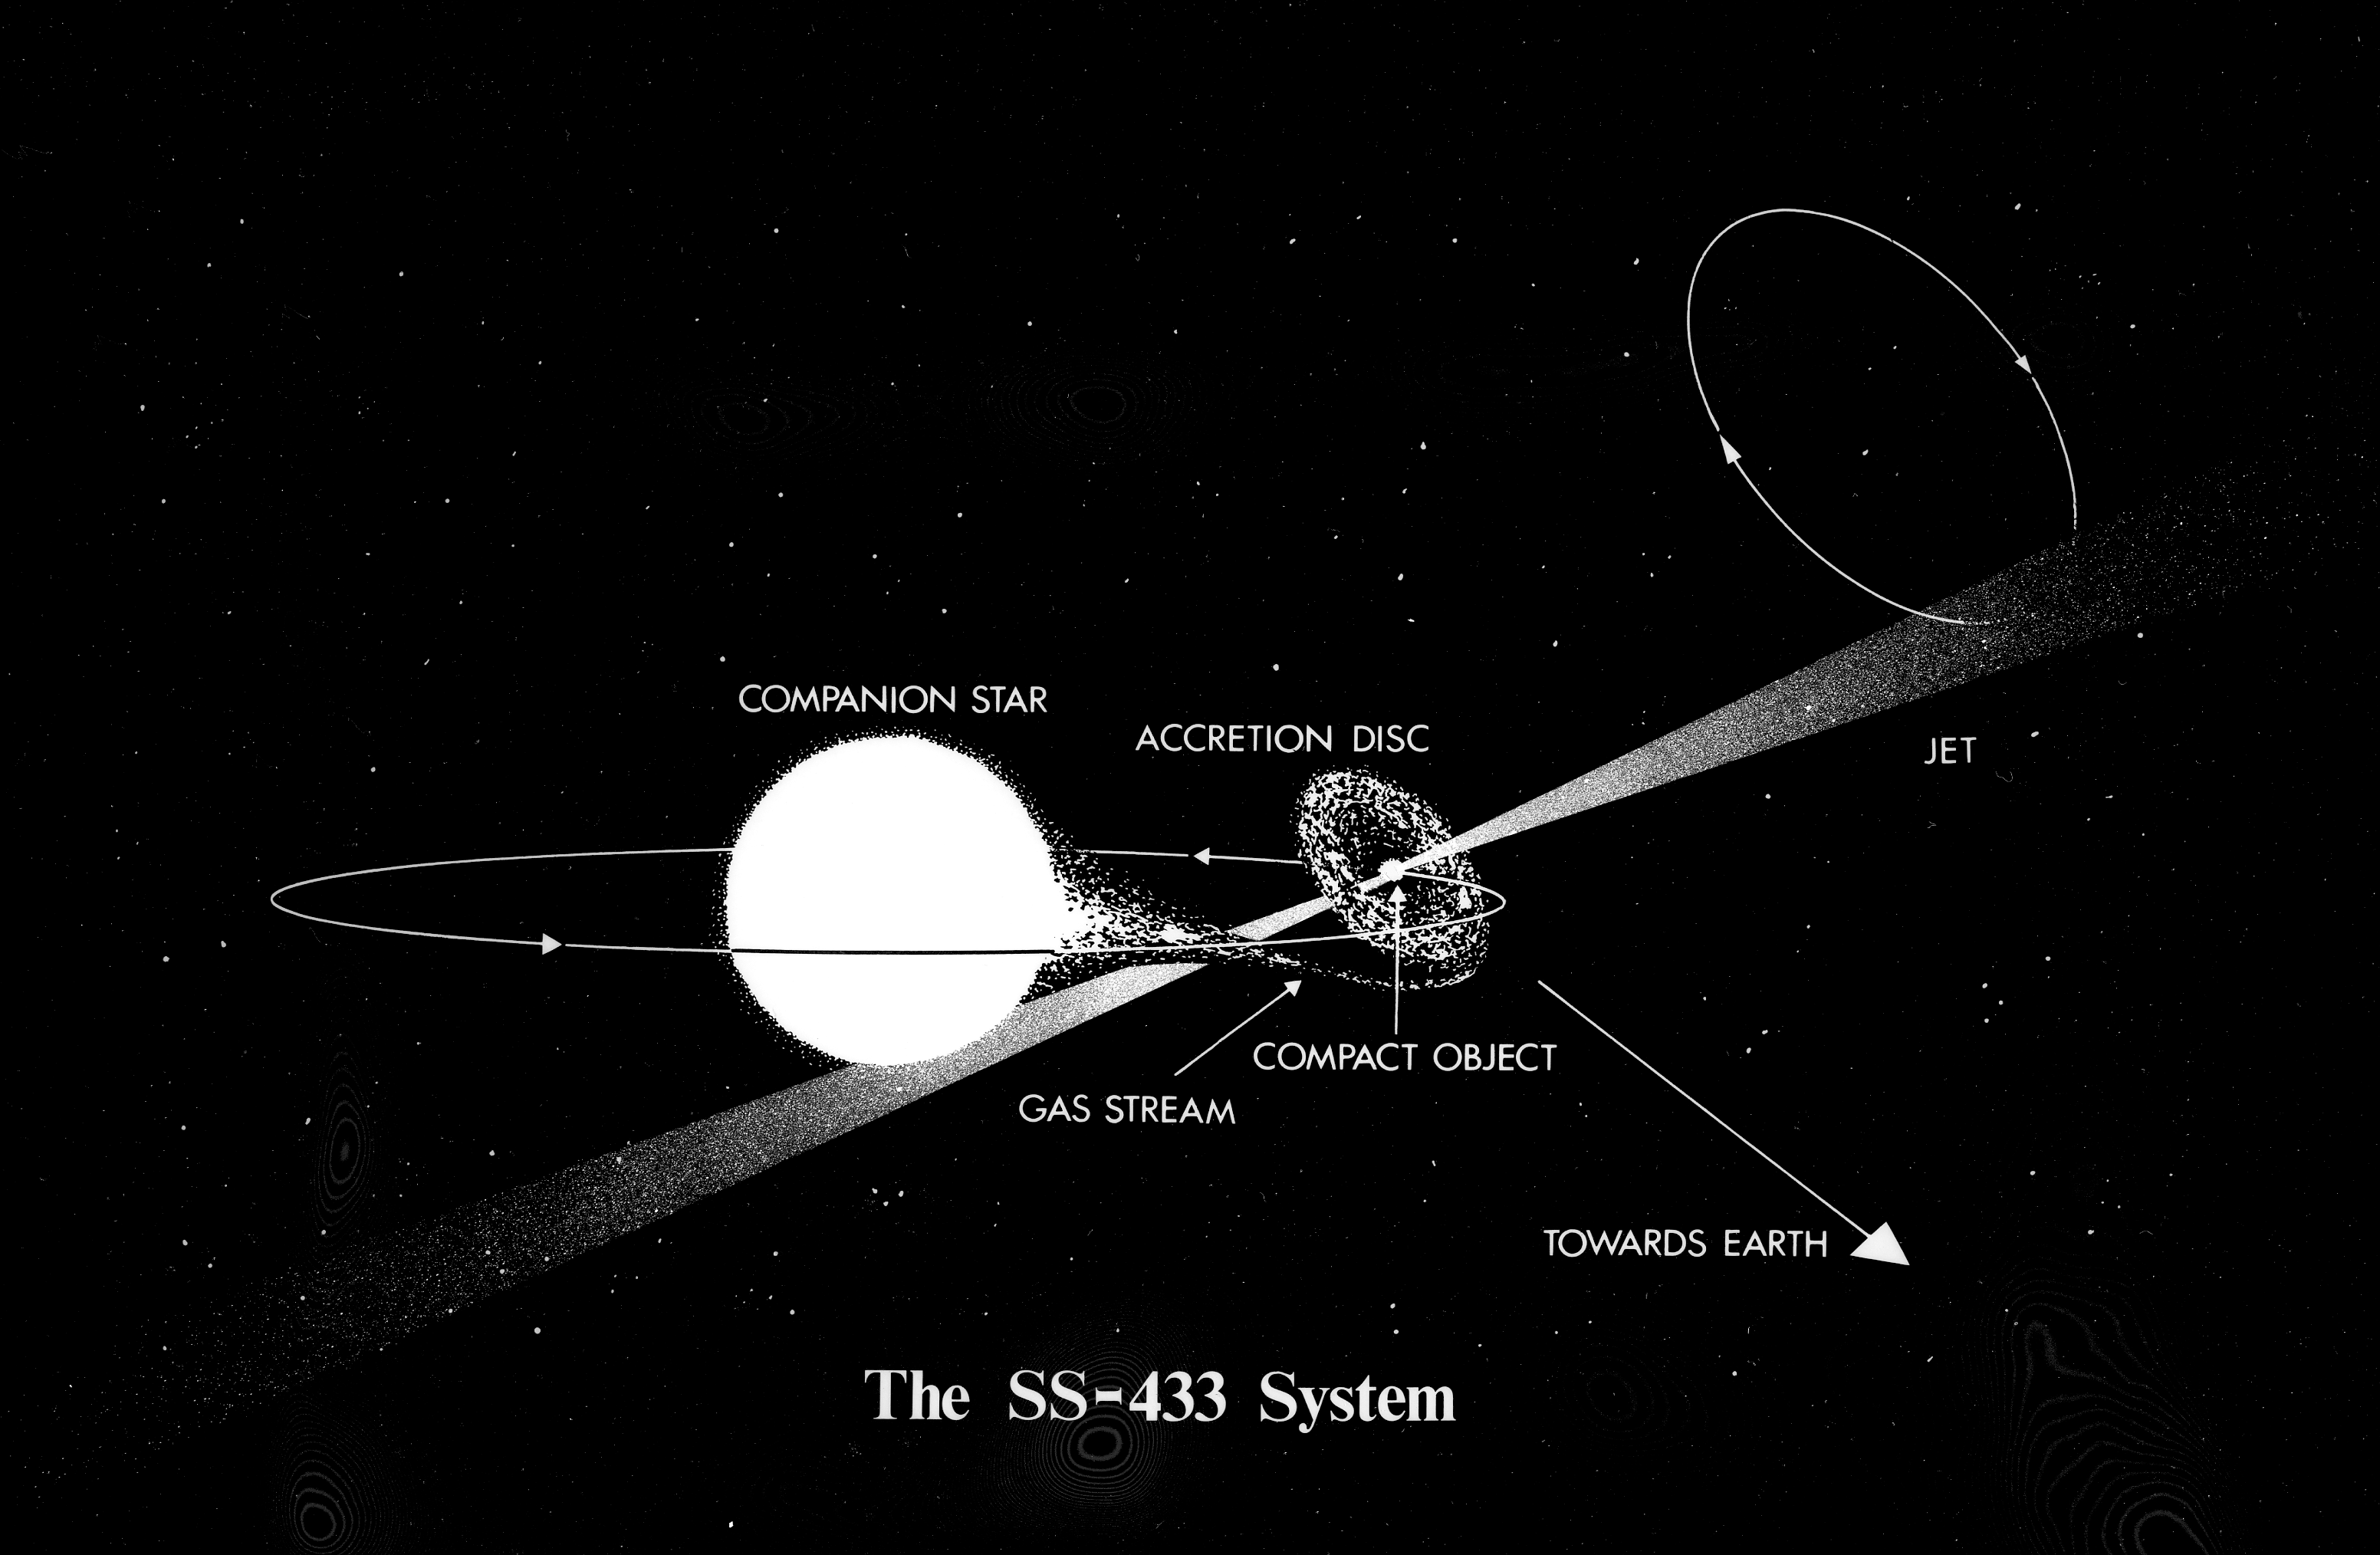

The SS-433 system (artist's impression)

The SS-433 System (artist's impression).

Credit: ESO